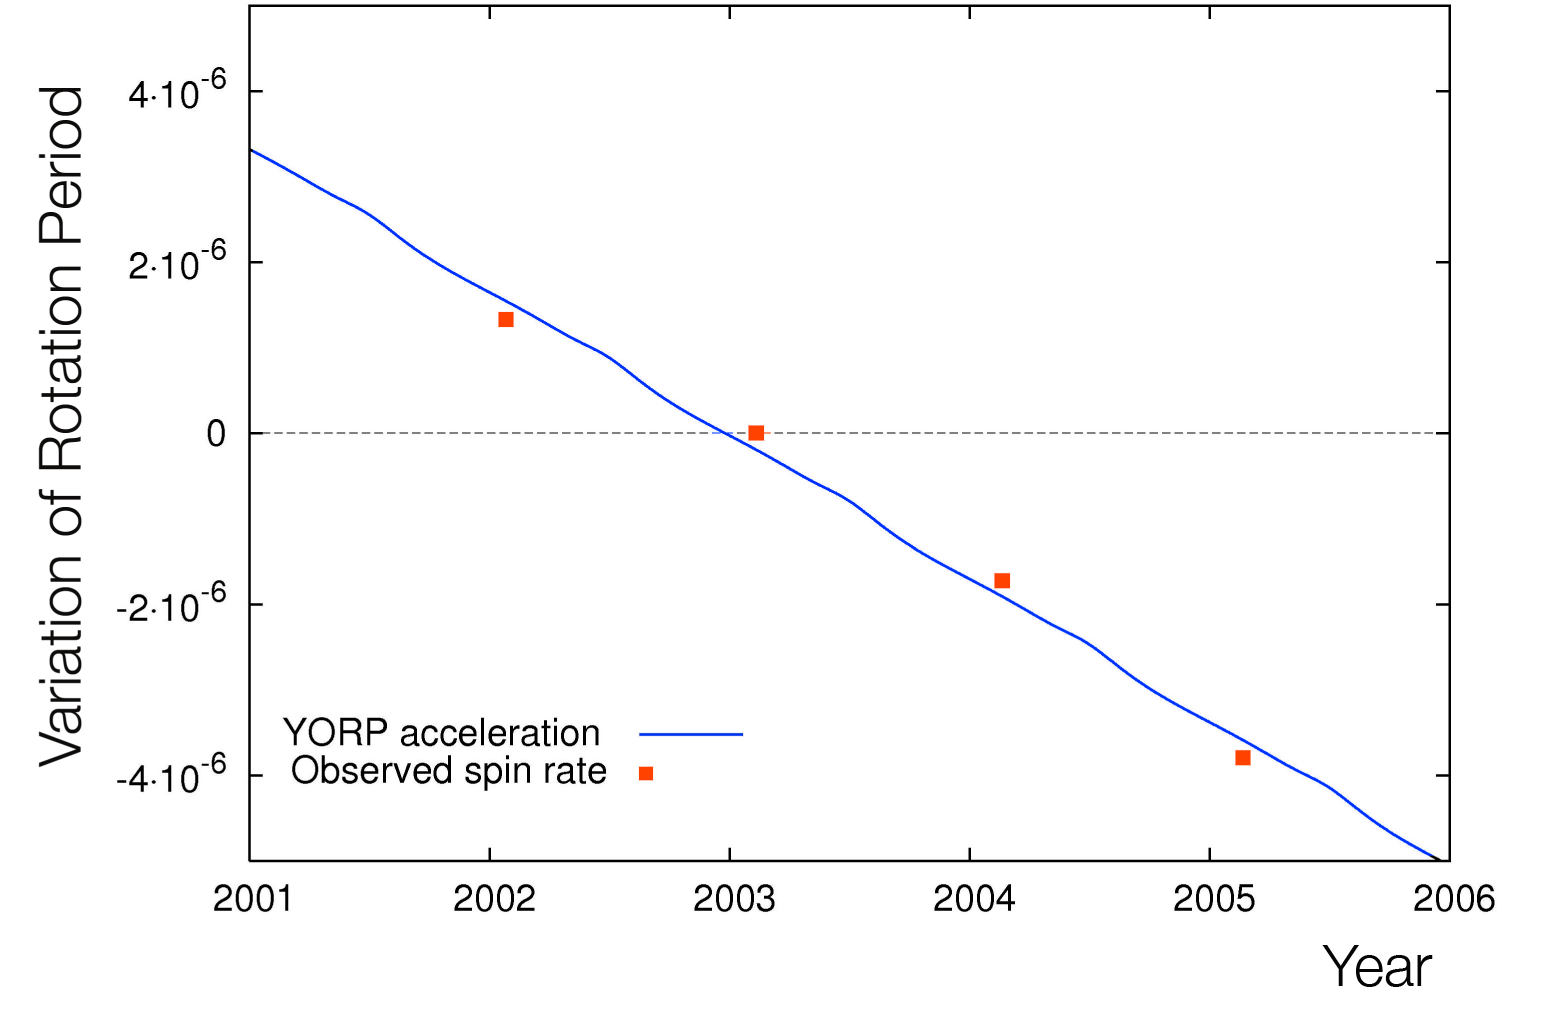

Change in the rotation of 2000 PH5

Relative change in the rotation period as a function of time. The observed relative variation in the rotation period is seen to change from year to year (black dots). The solid curve is the expected theoretical YORP strength derived from the 3-D shape model.

Credit: ESO